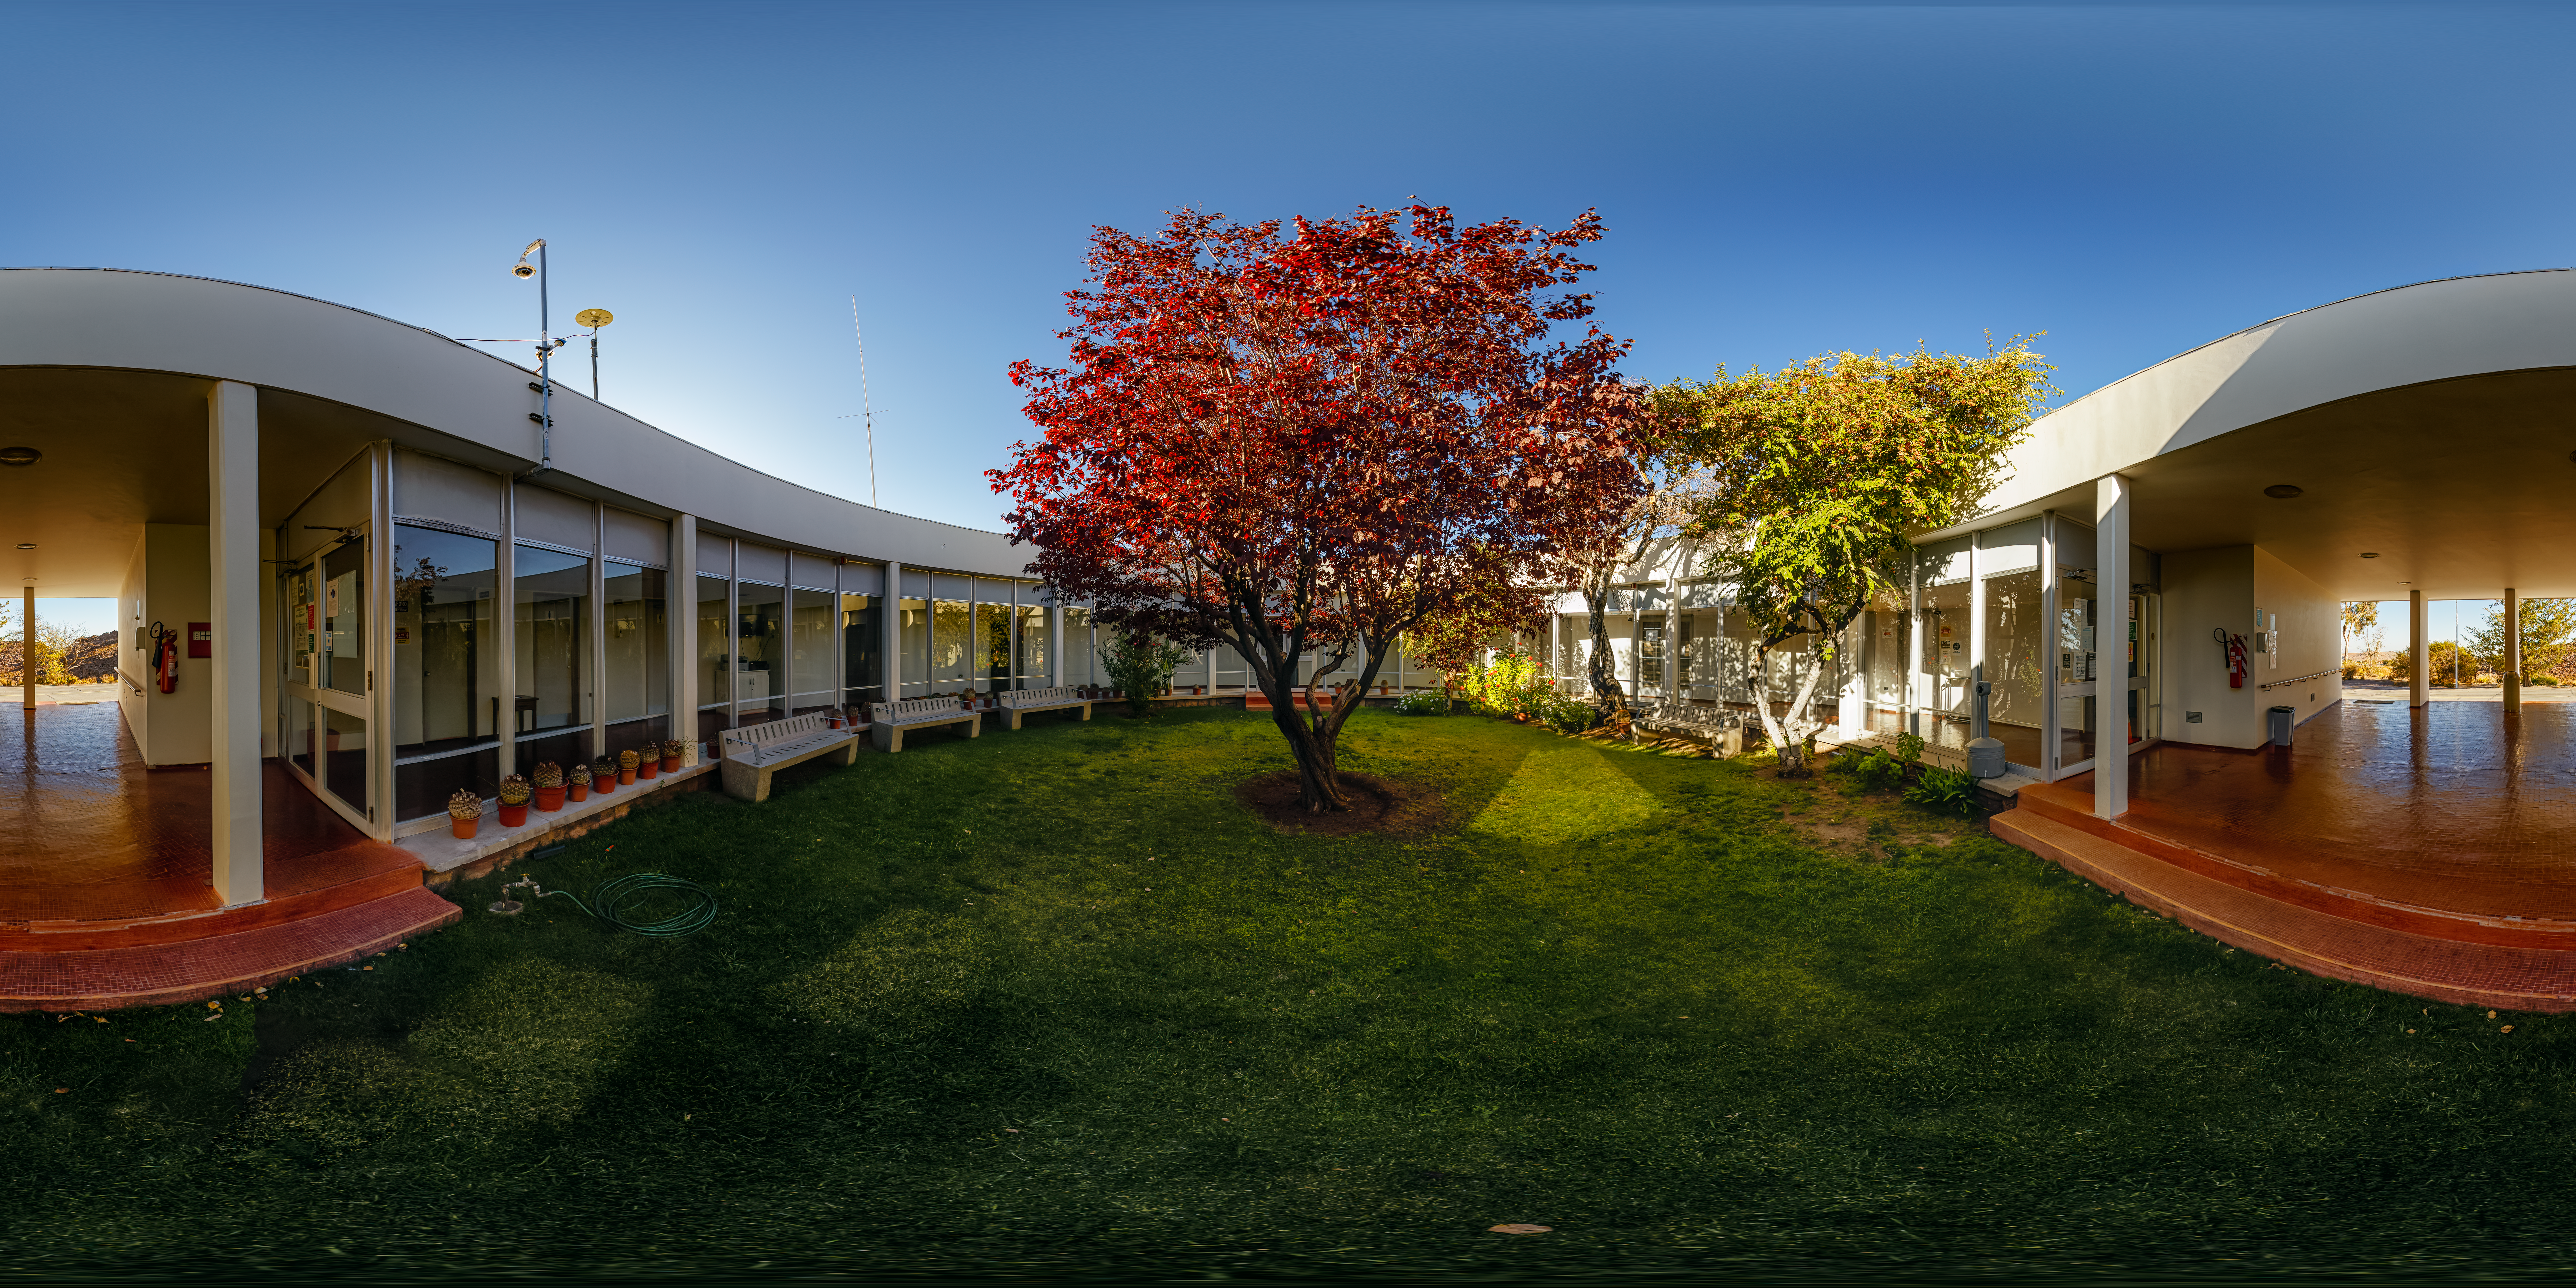

Cerro Tololo Inter-American Observatory Round Office Building Garden 360 Panorama

A 360 panorama view of the garden in the round office building at Cerro Tololo Inter-American Observatory (CTIO), a Program of NSF NOIRLab.

Credit: CTIO/NOIRLab/NSF/AURA/ P. Horálek